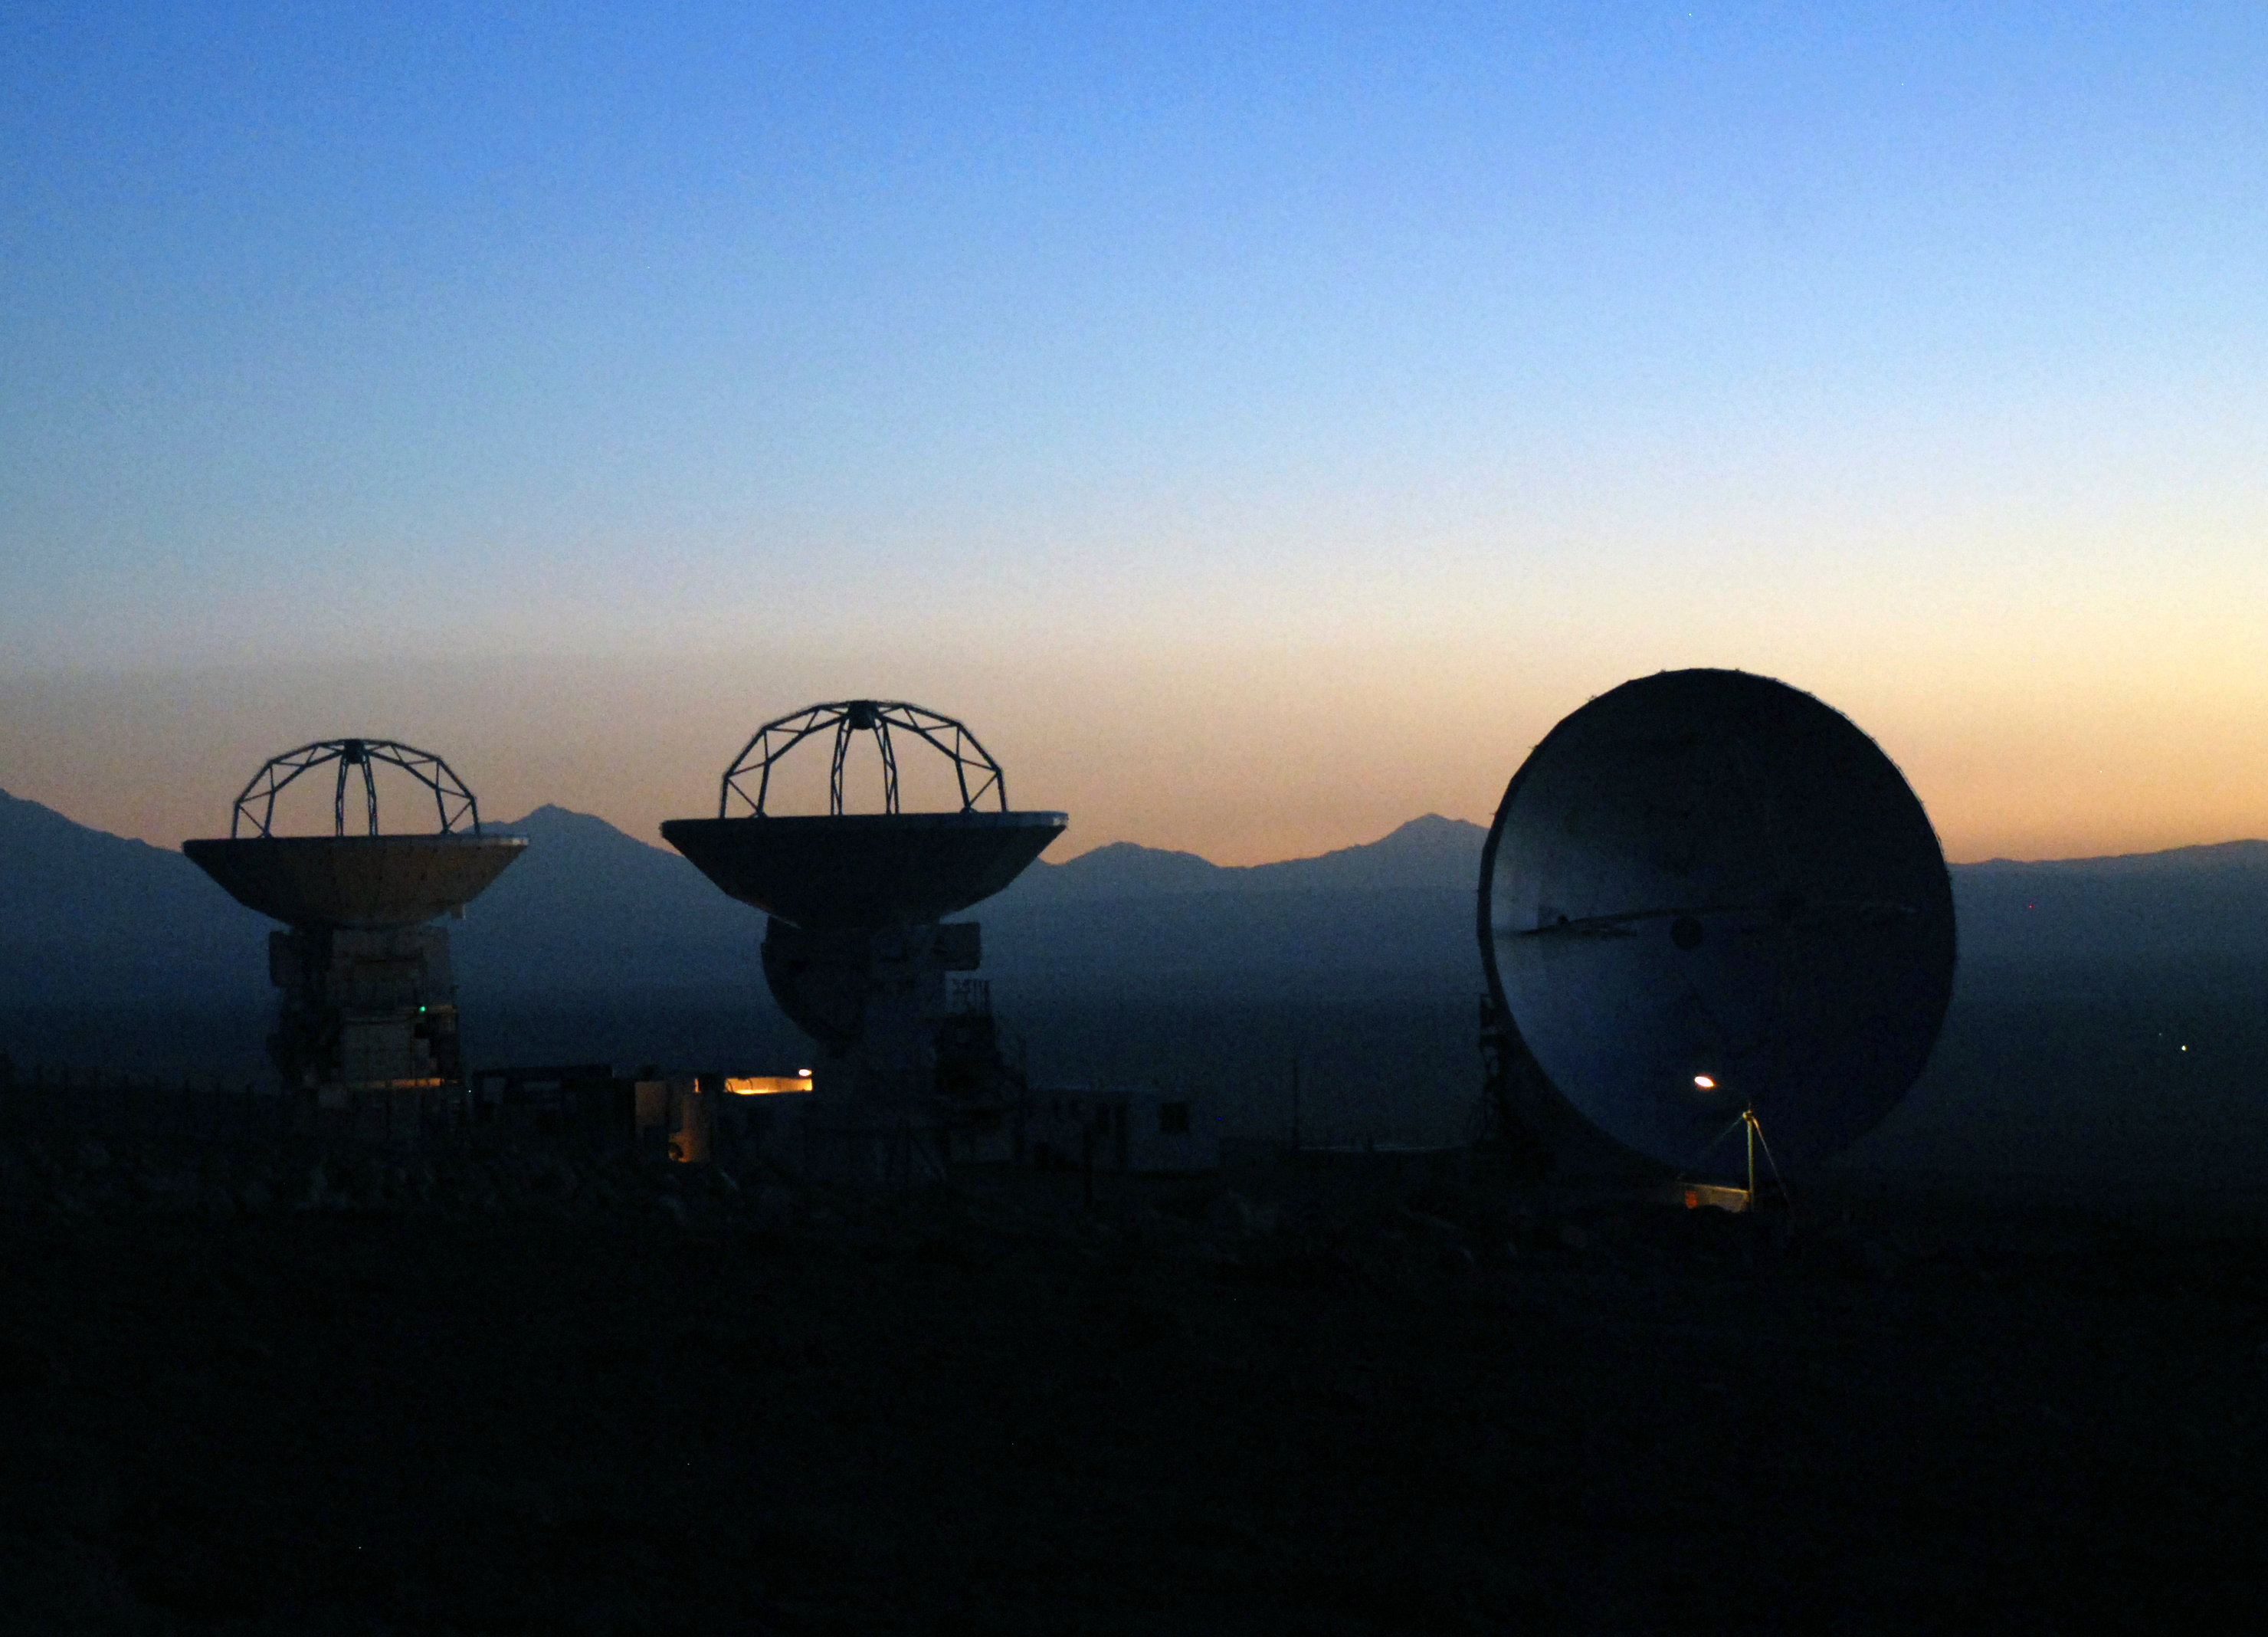

ALMA antennas at sunset

The first three Japanese ALMA antennas of the Atacama Compact Array (ACA) at the ALMA Operation Support Facility, located close to the town of San Pedro de Atacama in the Chilean Atacama Desert, at an altitude of 2900m.

At the time of the picture, in November 2007, the antennas were undergoing final tests before being handed over to the ALMA Observatory. The 12-m antennas were built by MELCO for the National Astronomical Observatory of Japan, one of the partners in the ALMA partnership.

Credit: H. Boffin (ESO)/ALMA (ESO/NAOJ/NRAO)